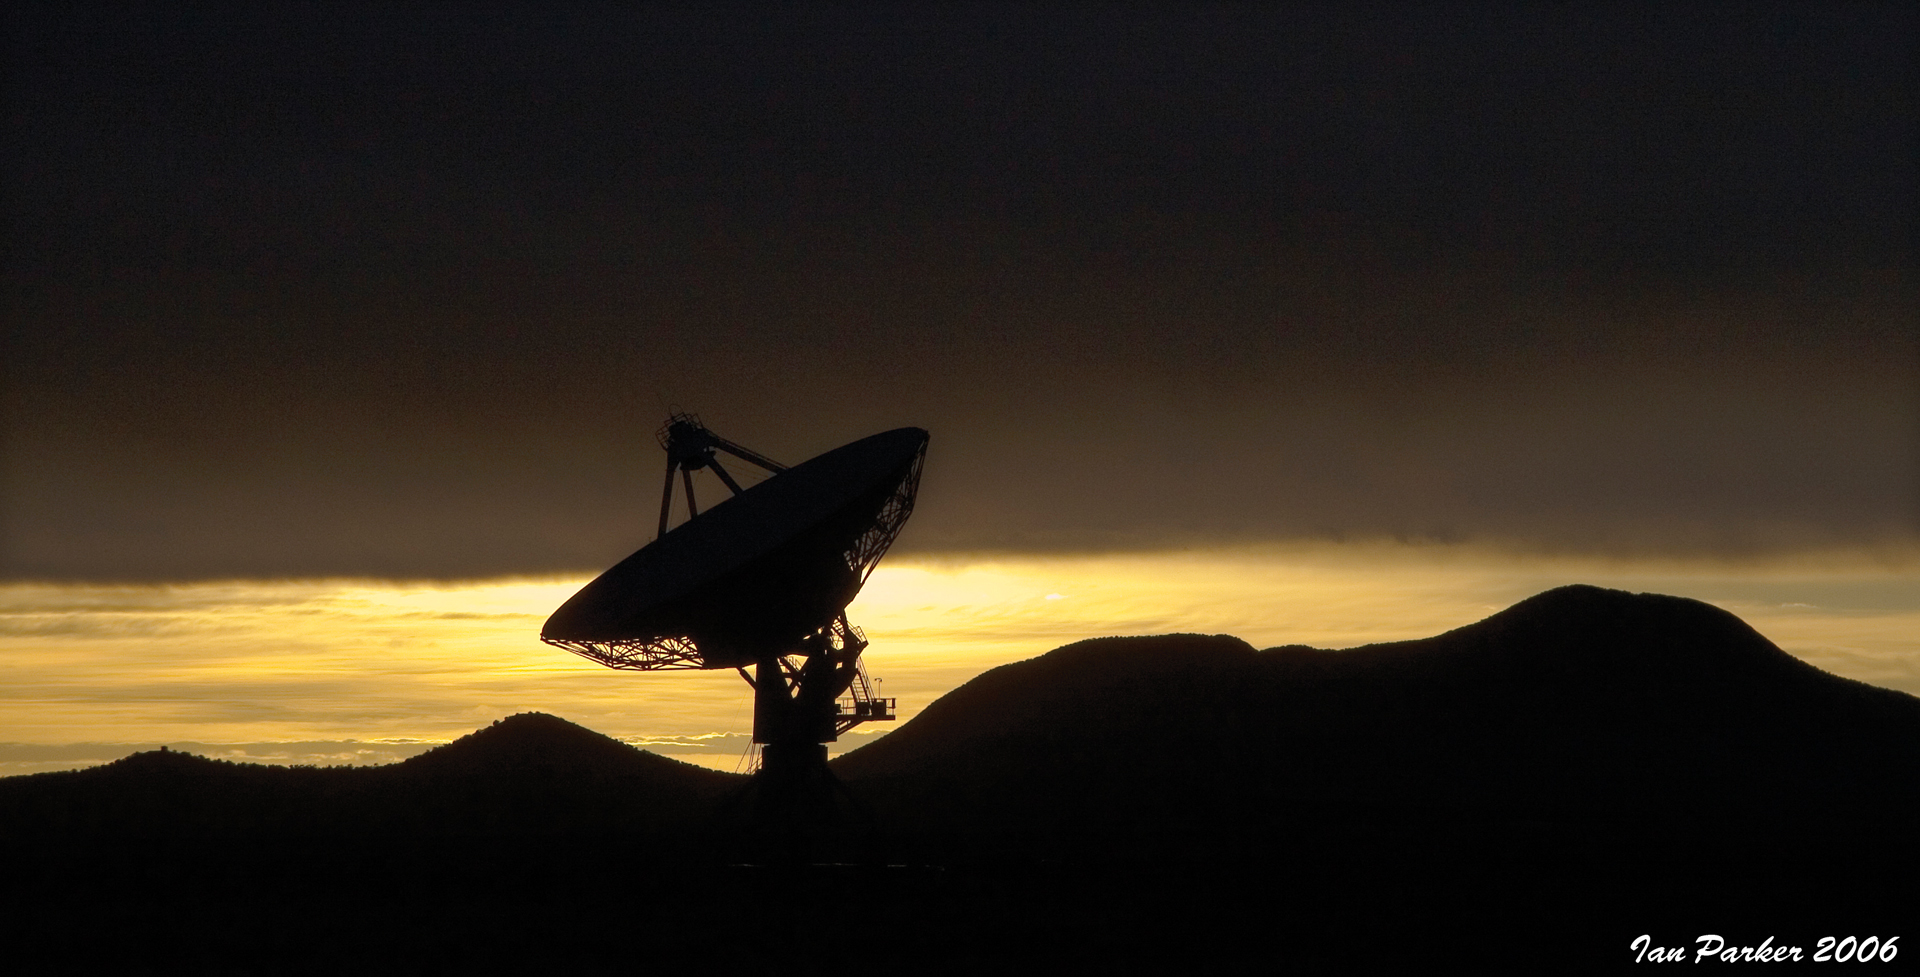

VLBA Pie Town at Sunset

Credit: NRAO/AUI/NSF